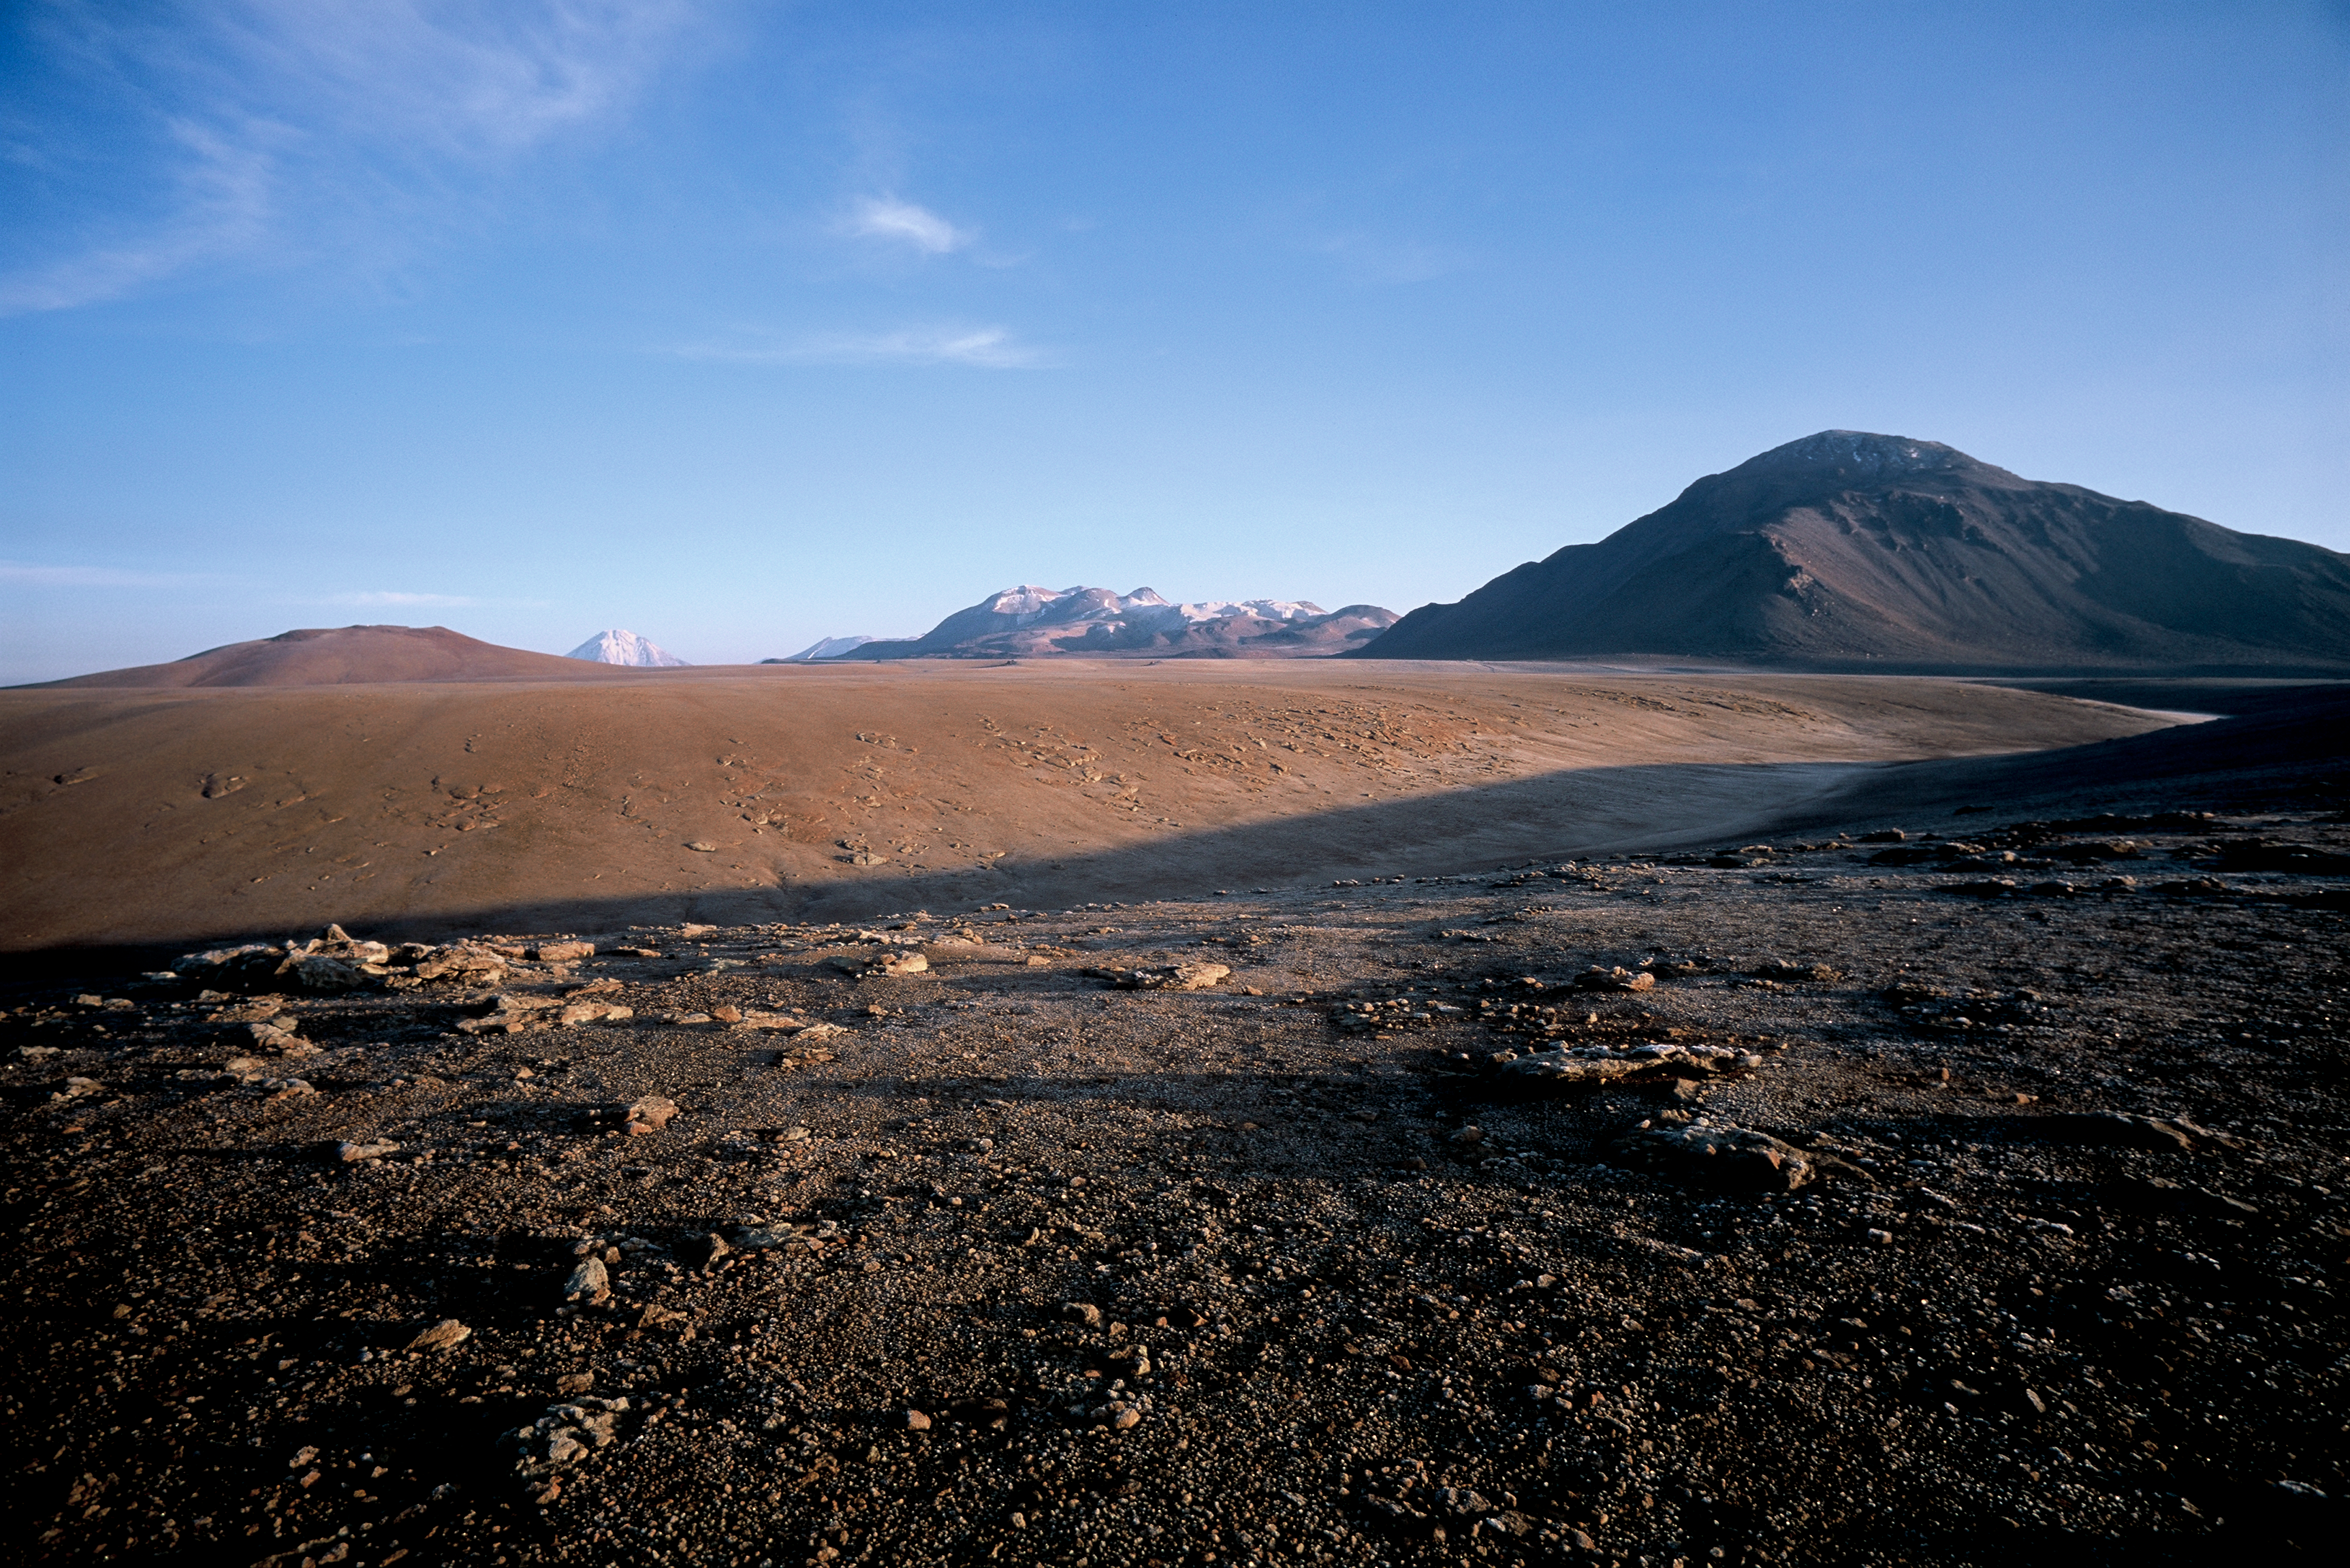

A view of the APEX antenna

From the ALMA access road looking toward Channator. Looking toward the future site of the APEX antenna. Photograph taken in March 2002. Construction on the site started soon after.

Credit: ESO